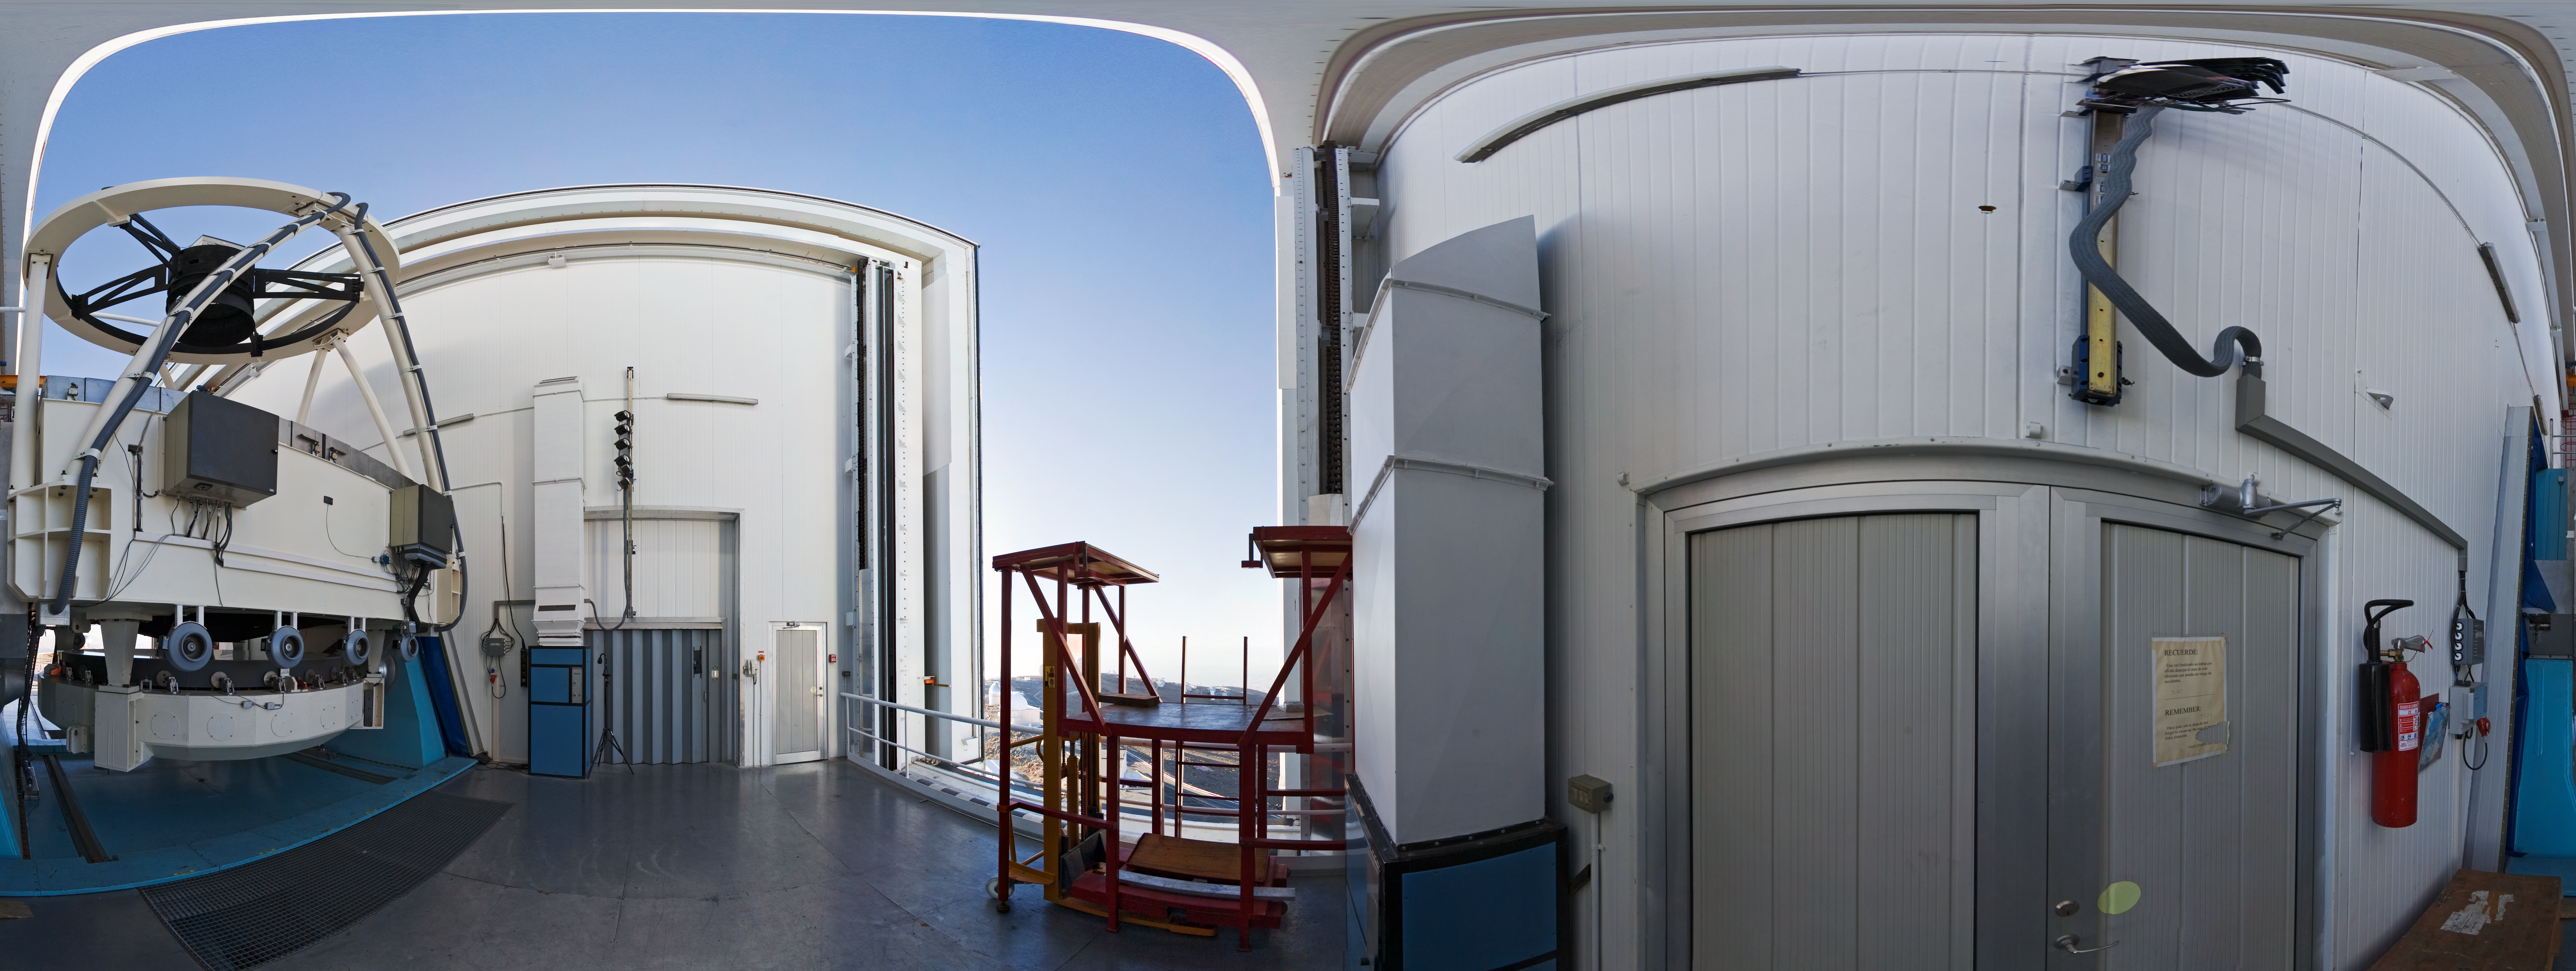

Opening NTT

A 360 degree panorama taken in 2007 inside the 3.58-metre New Technology Telescope (NTT), at ESO's La Silla Observatory. As the preparation for the night-time observation run is about to finalise, the telescope is open, just before sunset. Although it is not obvious in this photograph due to the distortion of the wide-angle view, the NTT is housed in a very compact building, thanks to its altazimuth mounting and innovative design. Inaugurated in 1989, the NTT was also the first telescope in the world to have a computer-controlled main mirror. In terms of design, the NTT was the pioneer for ESO's Very Large Telescope (VLT).

An amazing interactive virtual tour of La Silla is available here.

Credit: ESO